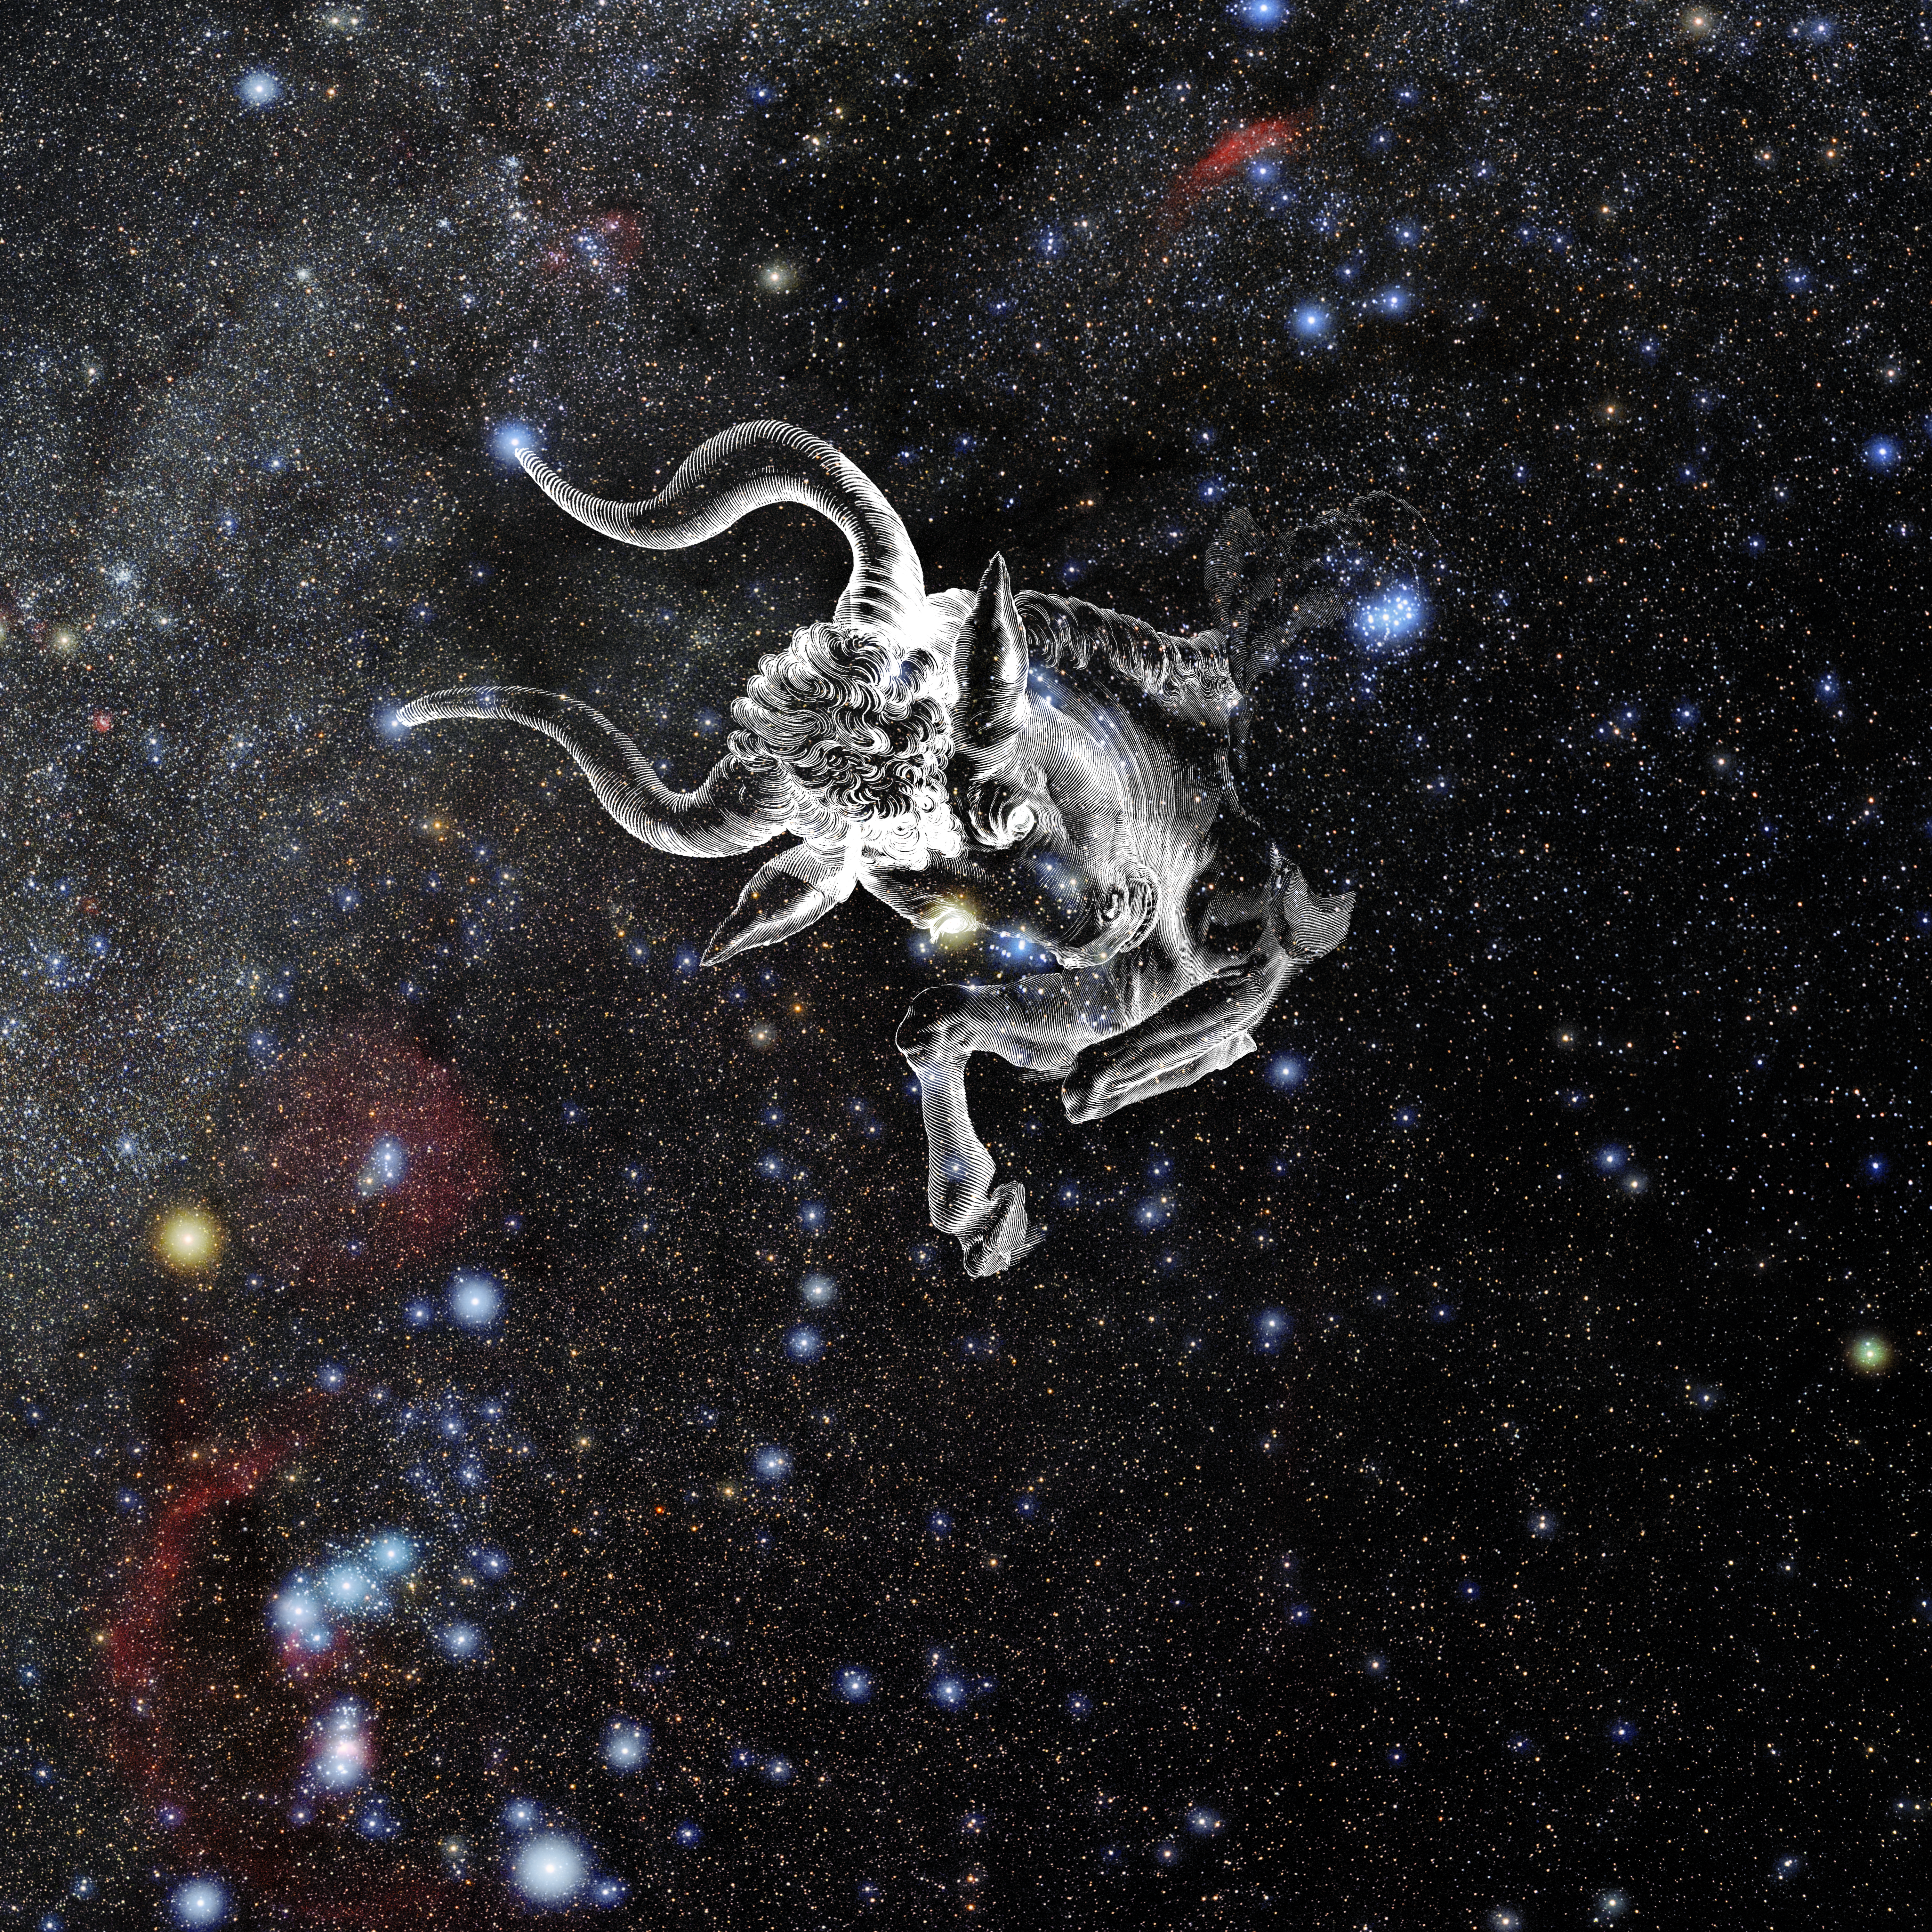

Taurus with Hevelius Drawing

Photo of the constellation Taurus from NOIRLab's 88 Constellations project showing Johannes Hevelius drawing of the constellation in Uranographia, his celestial catalogue in 1690.
Here is the version with the constellation 'stick figure' and here the unannotated version.

Credit: E. Slawik/NOIRLab/NSF/AURA/M. Zamani/J. Hevelius/NASA Universe of Learning/USNO/STScI